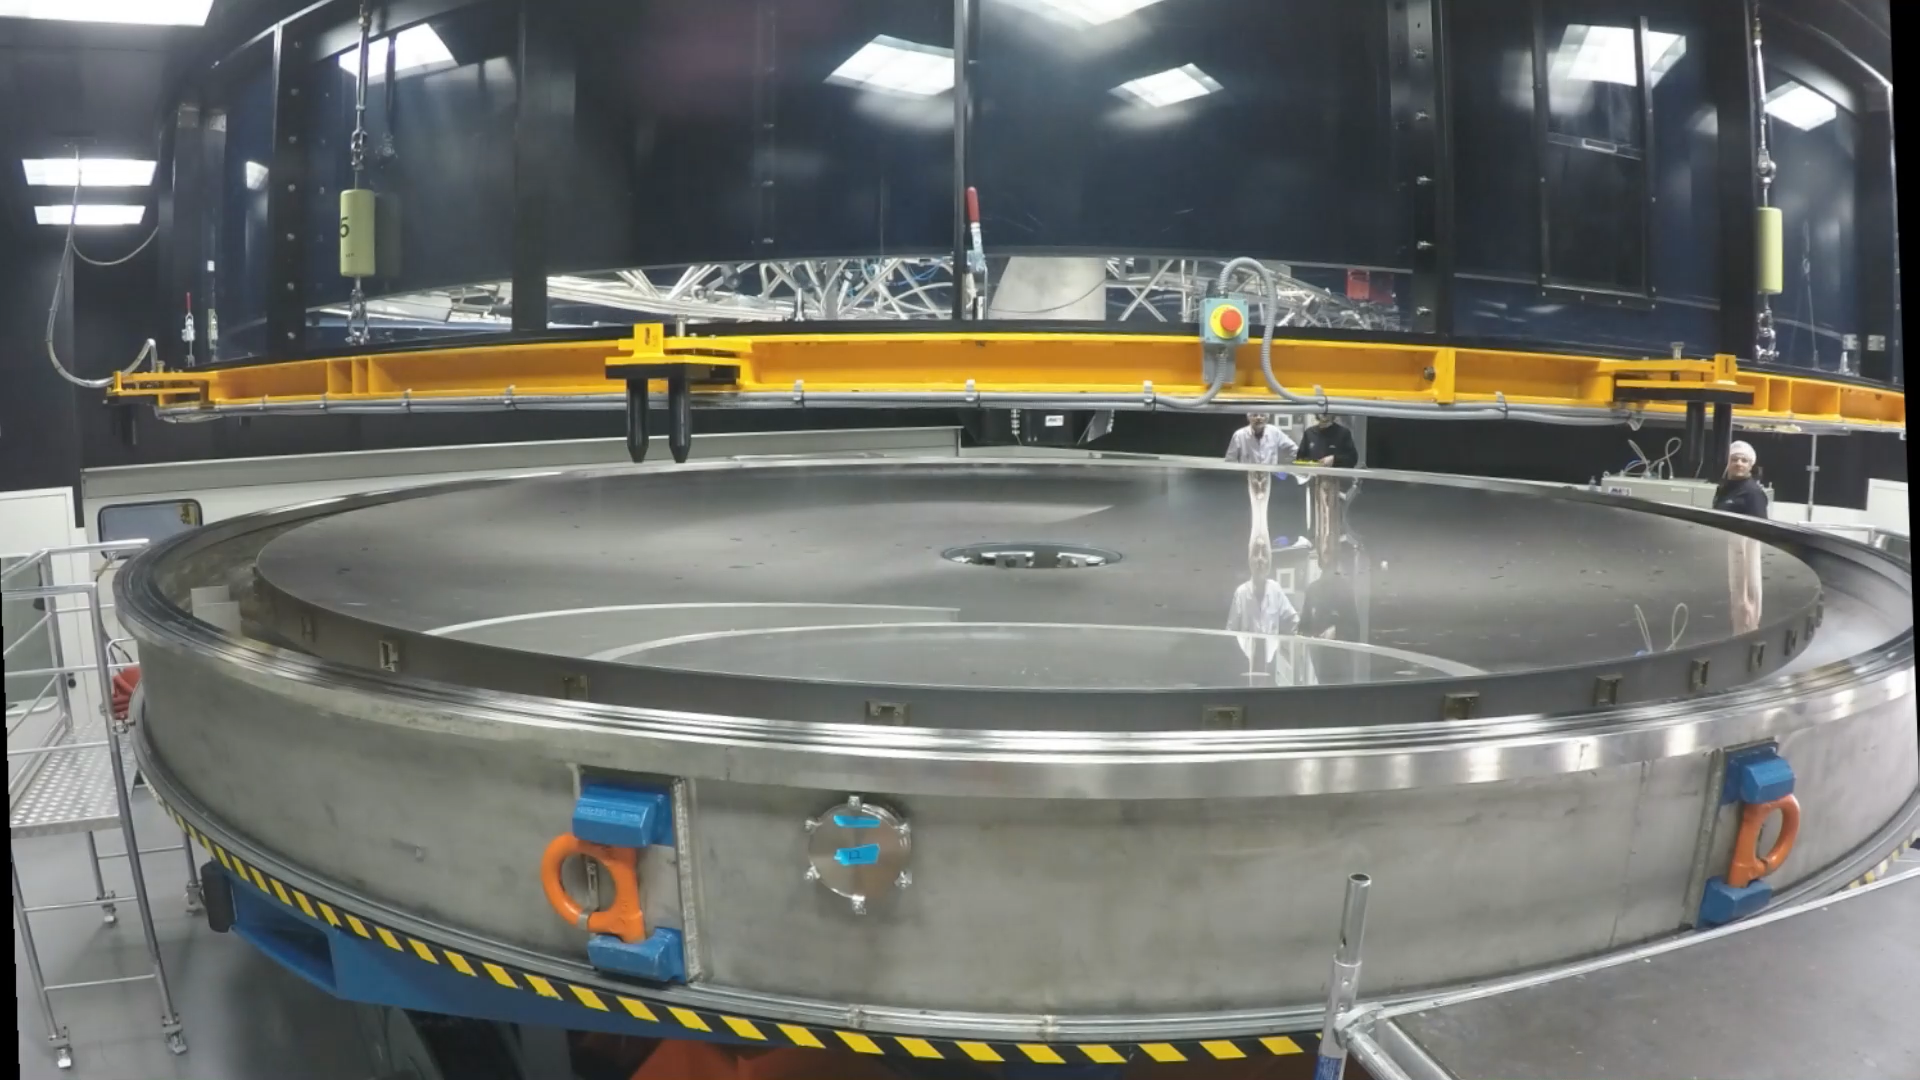

Screenshot of ESOcast 120: Chile Chill 10: VLT Main Mirror Recoating

Screenshot of ESOcast 120: Chile Chill 10: VLT Main Mirror Recoating

Credit: ESO